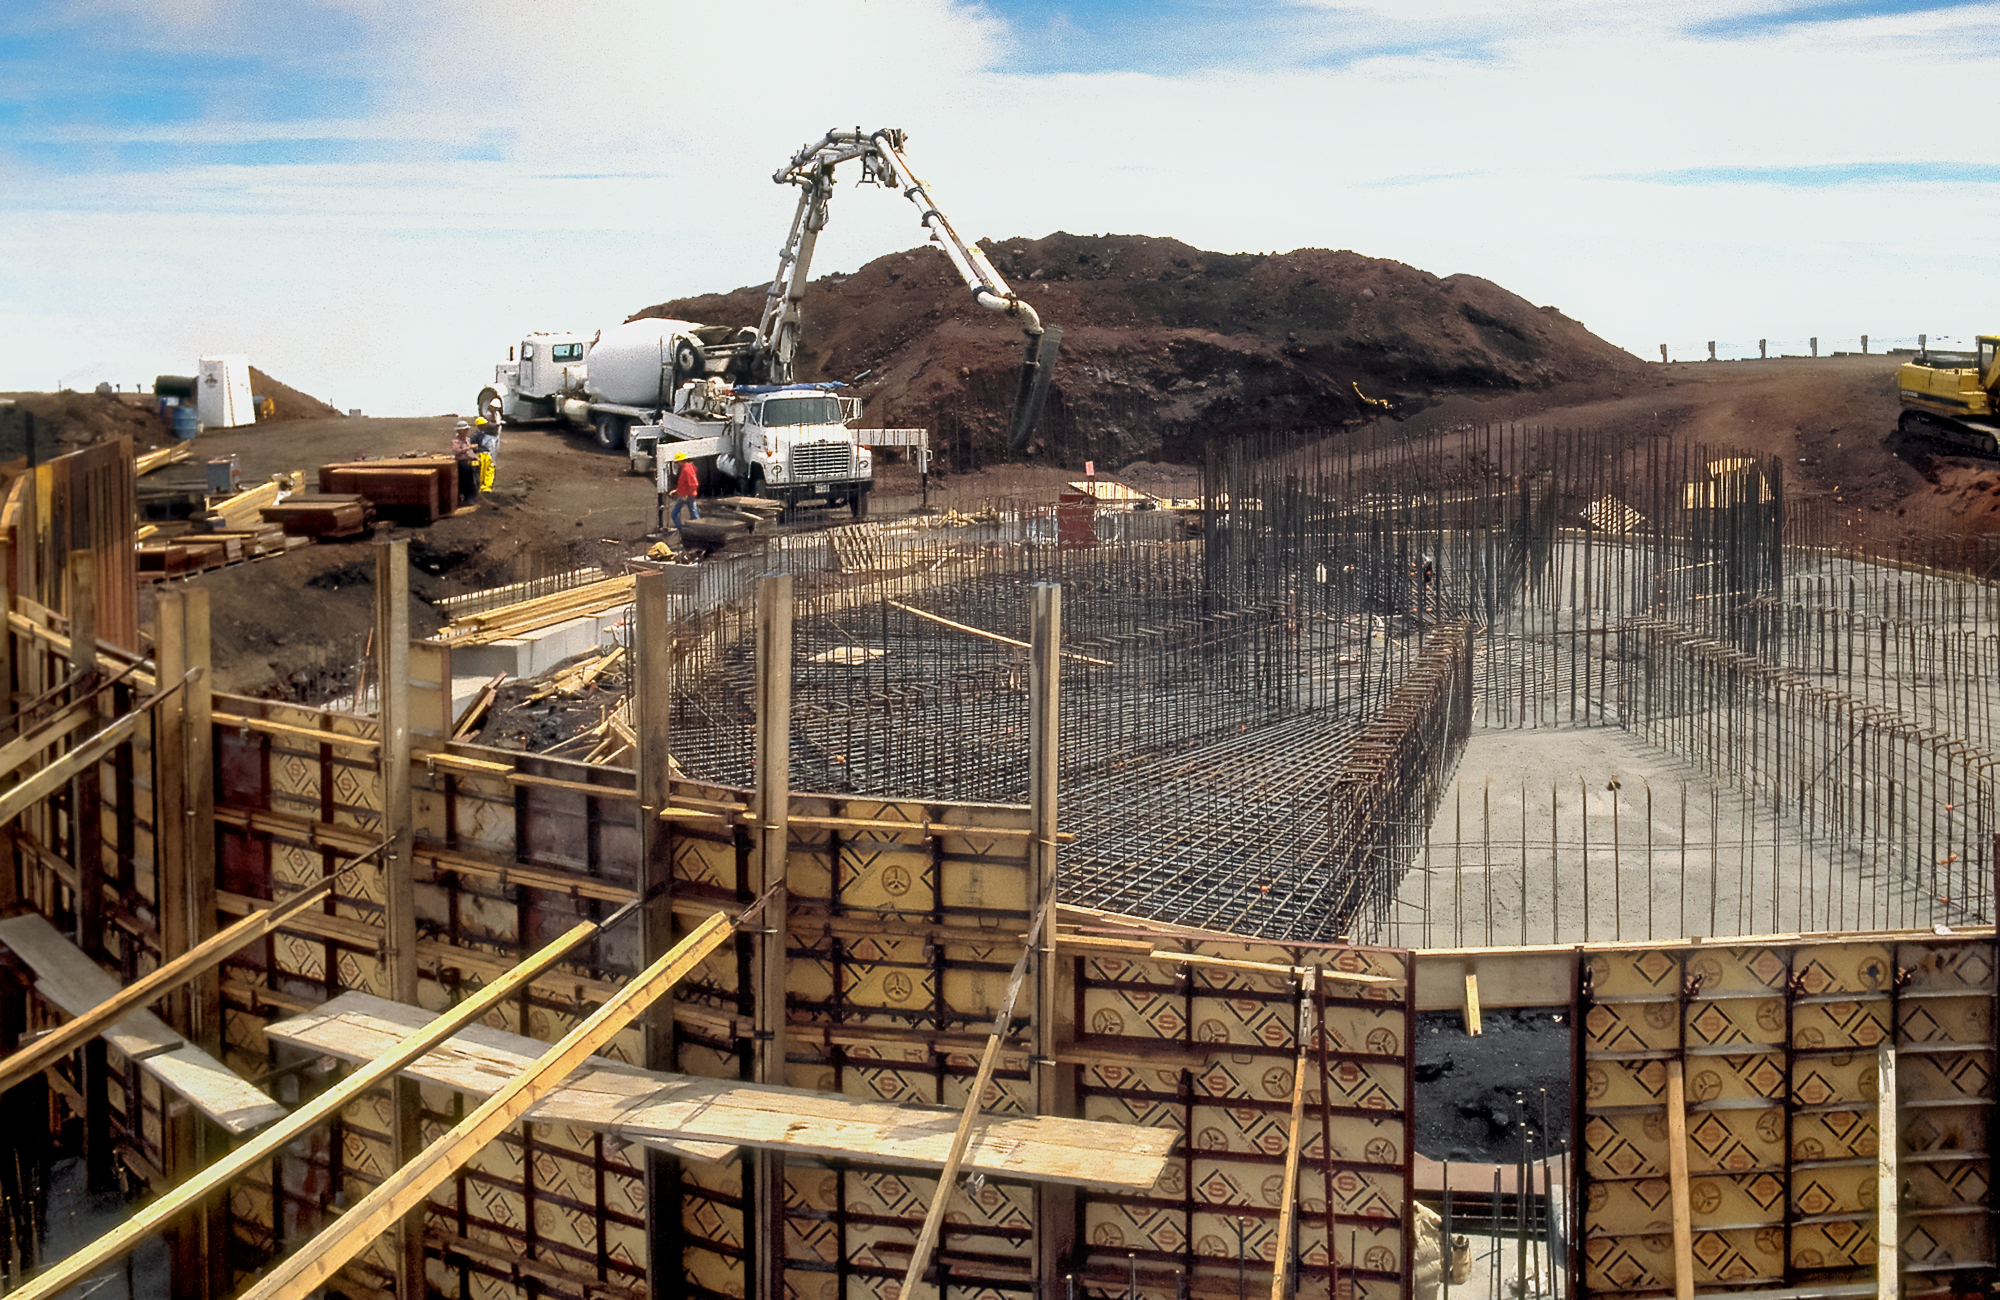

Gemini North in the Making

High above the blanket of clouds and near the summit of Maunakea in Hawai‘i, a construction crew is busy building Gemini North telescope. This image was taken in 1995.

Credit: NOIRLab/NSF/AURA